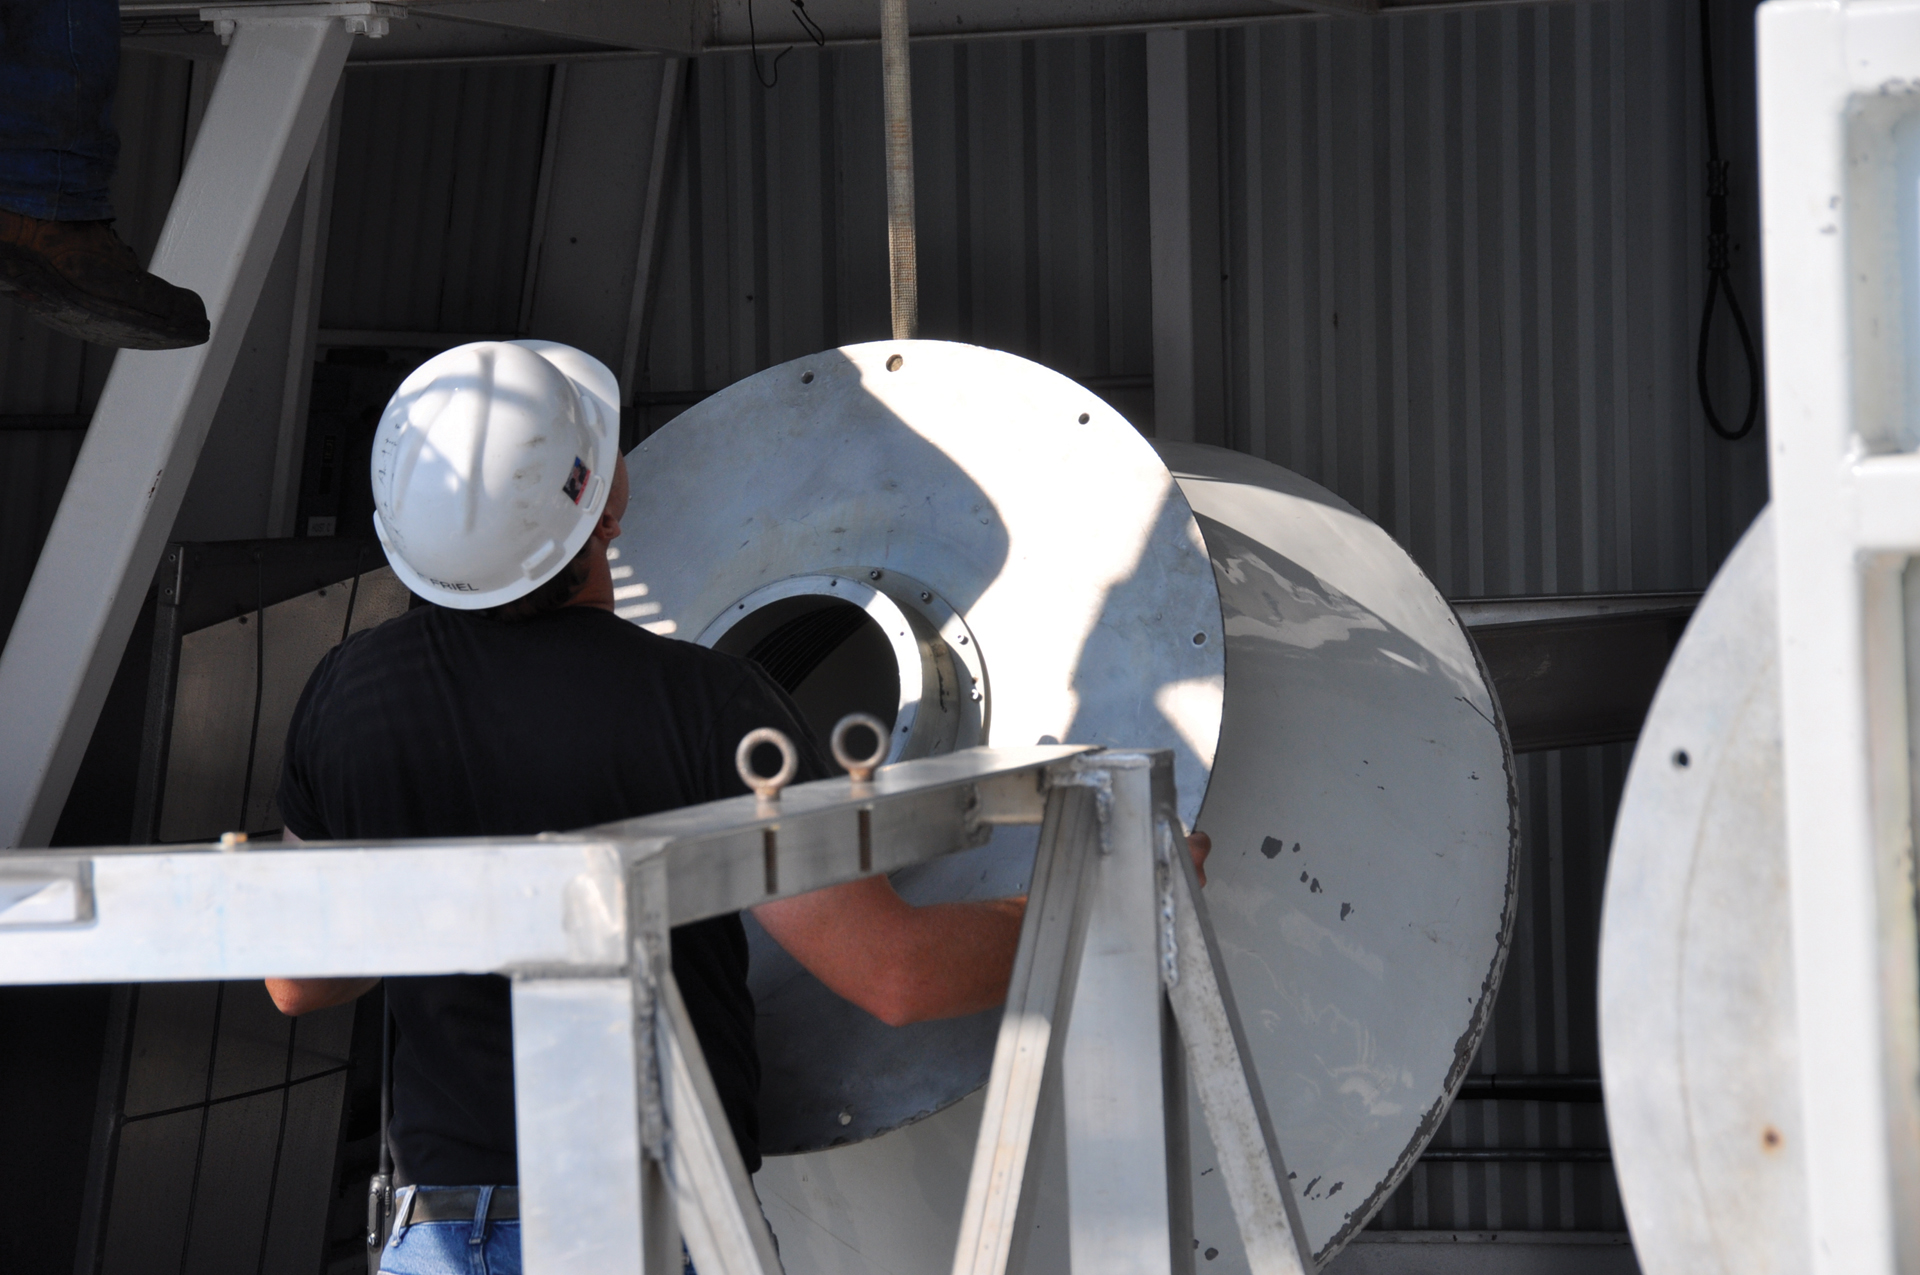

Prime Focus Feed Horn

A telescope engineer readies a feed horn to funnel radio waves into a receiver on the Green Bank Telescope’s Prime Focus. This is where the radio waves come together after they have reflected off of the telescope’s 100-meter dish. The GBT's huge metal feed arm towers 200 feet above the dish, ending in a retractable boom at the Prime Focus. Radio waves can pour directly into a receiver cradled in a metal-framed box on the boom. The boom can tilt and twist to align the receiver perfectly to the incoming waves.

Credit: B. Saxton, NRAO/AUI/NSF